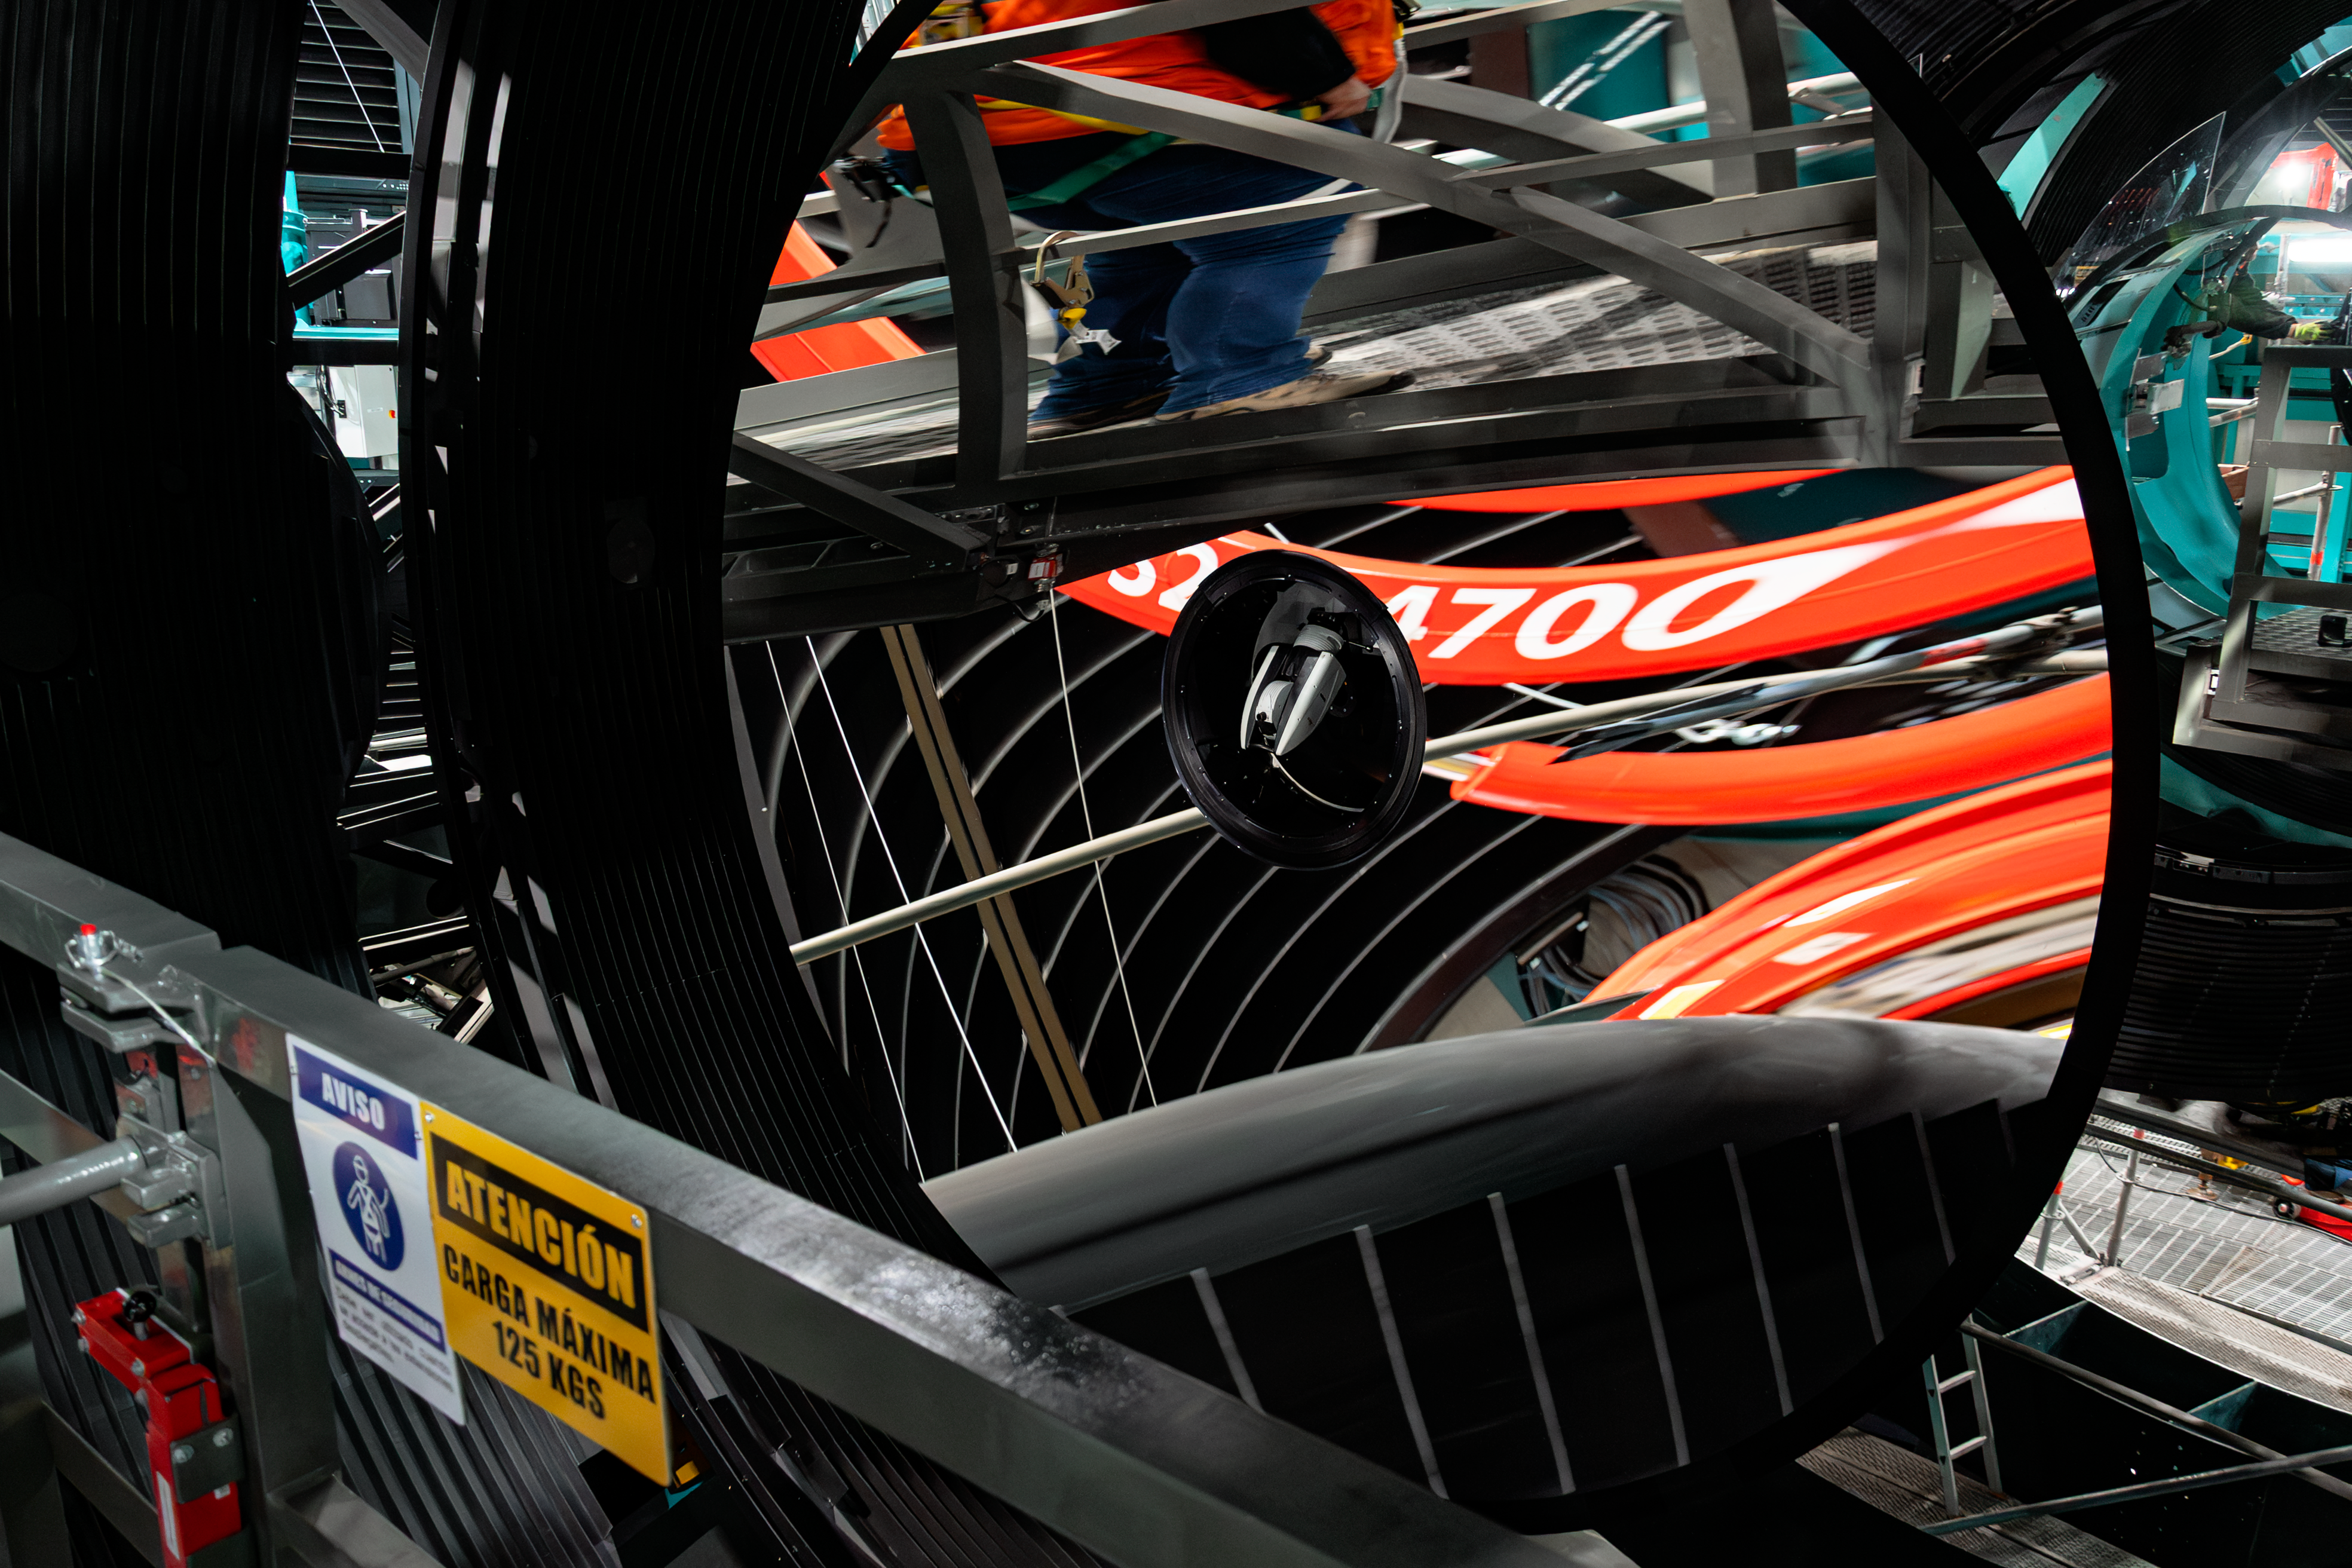

LSST Camera Installed at Rubin Observatory

The LSST Camera was installed on the Simonyi Survey Telescope at NSF–DOE Vera C. Rubin Observatory in March 2025.

Credit: RubinObs/NOIRLab/SLAC/NSF/DOE/AURA/B. Quint